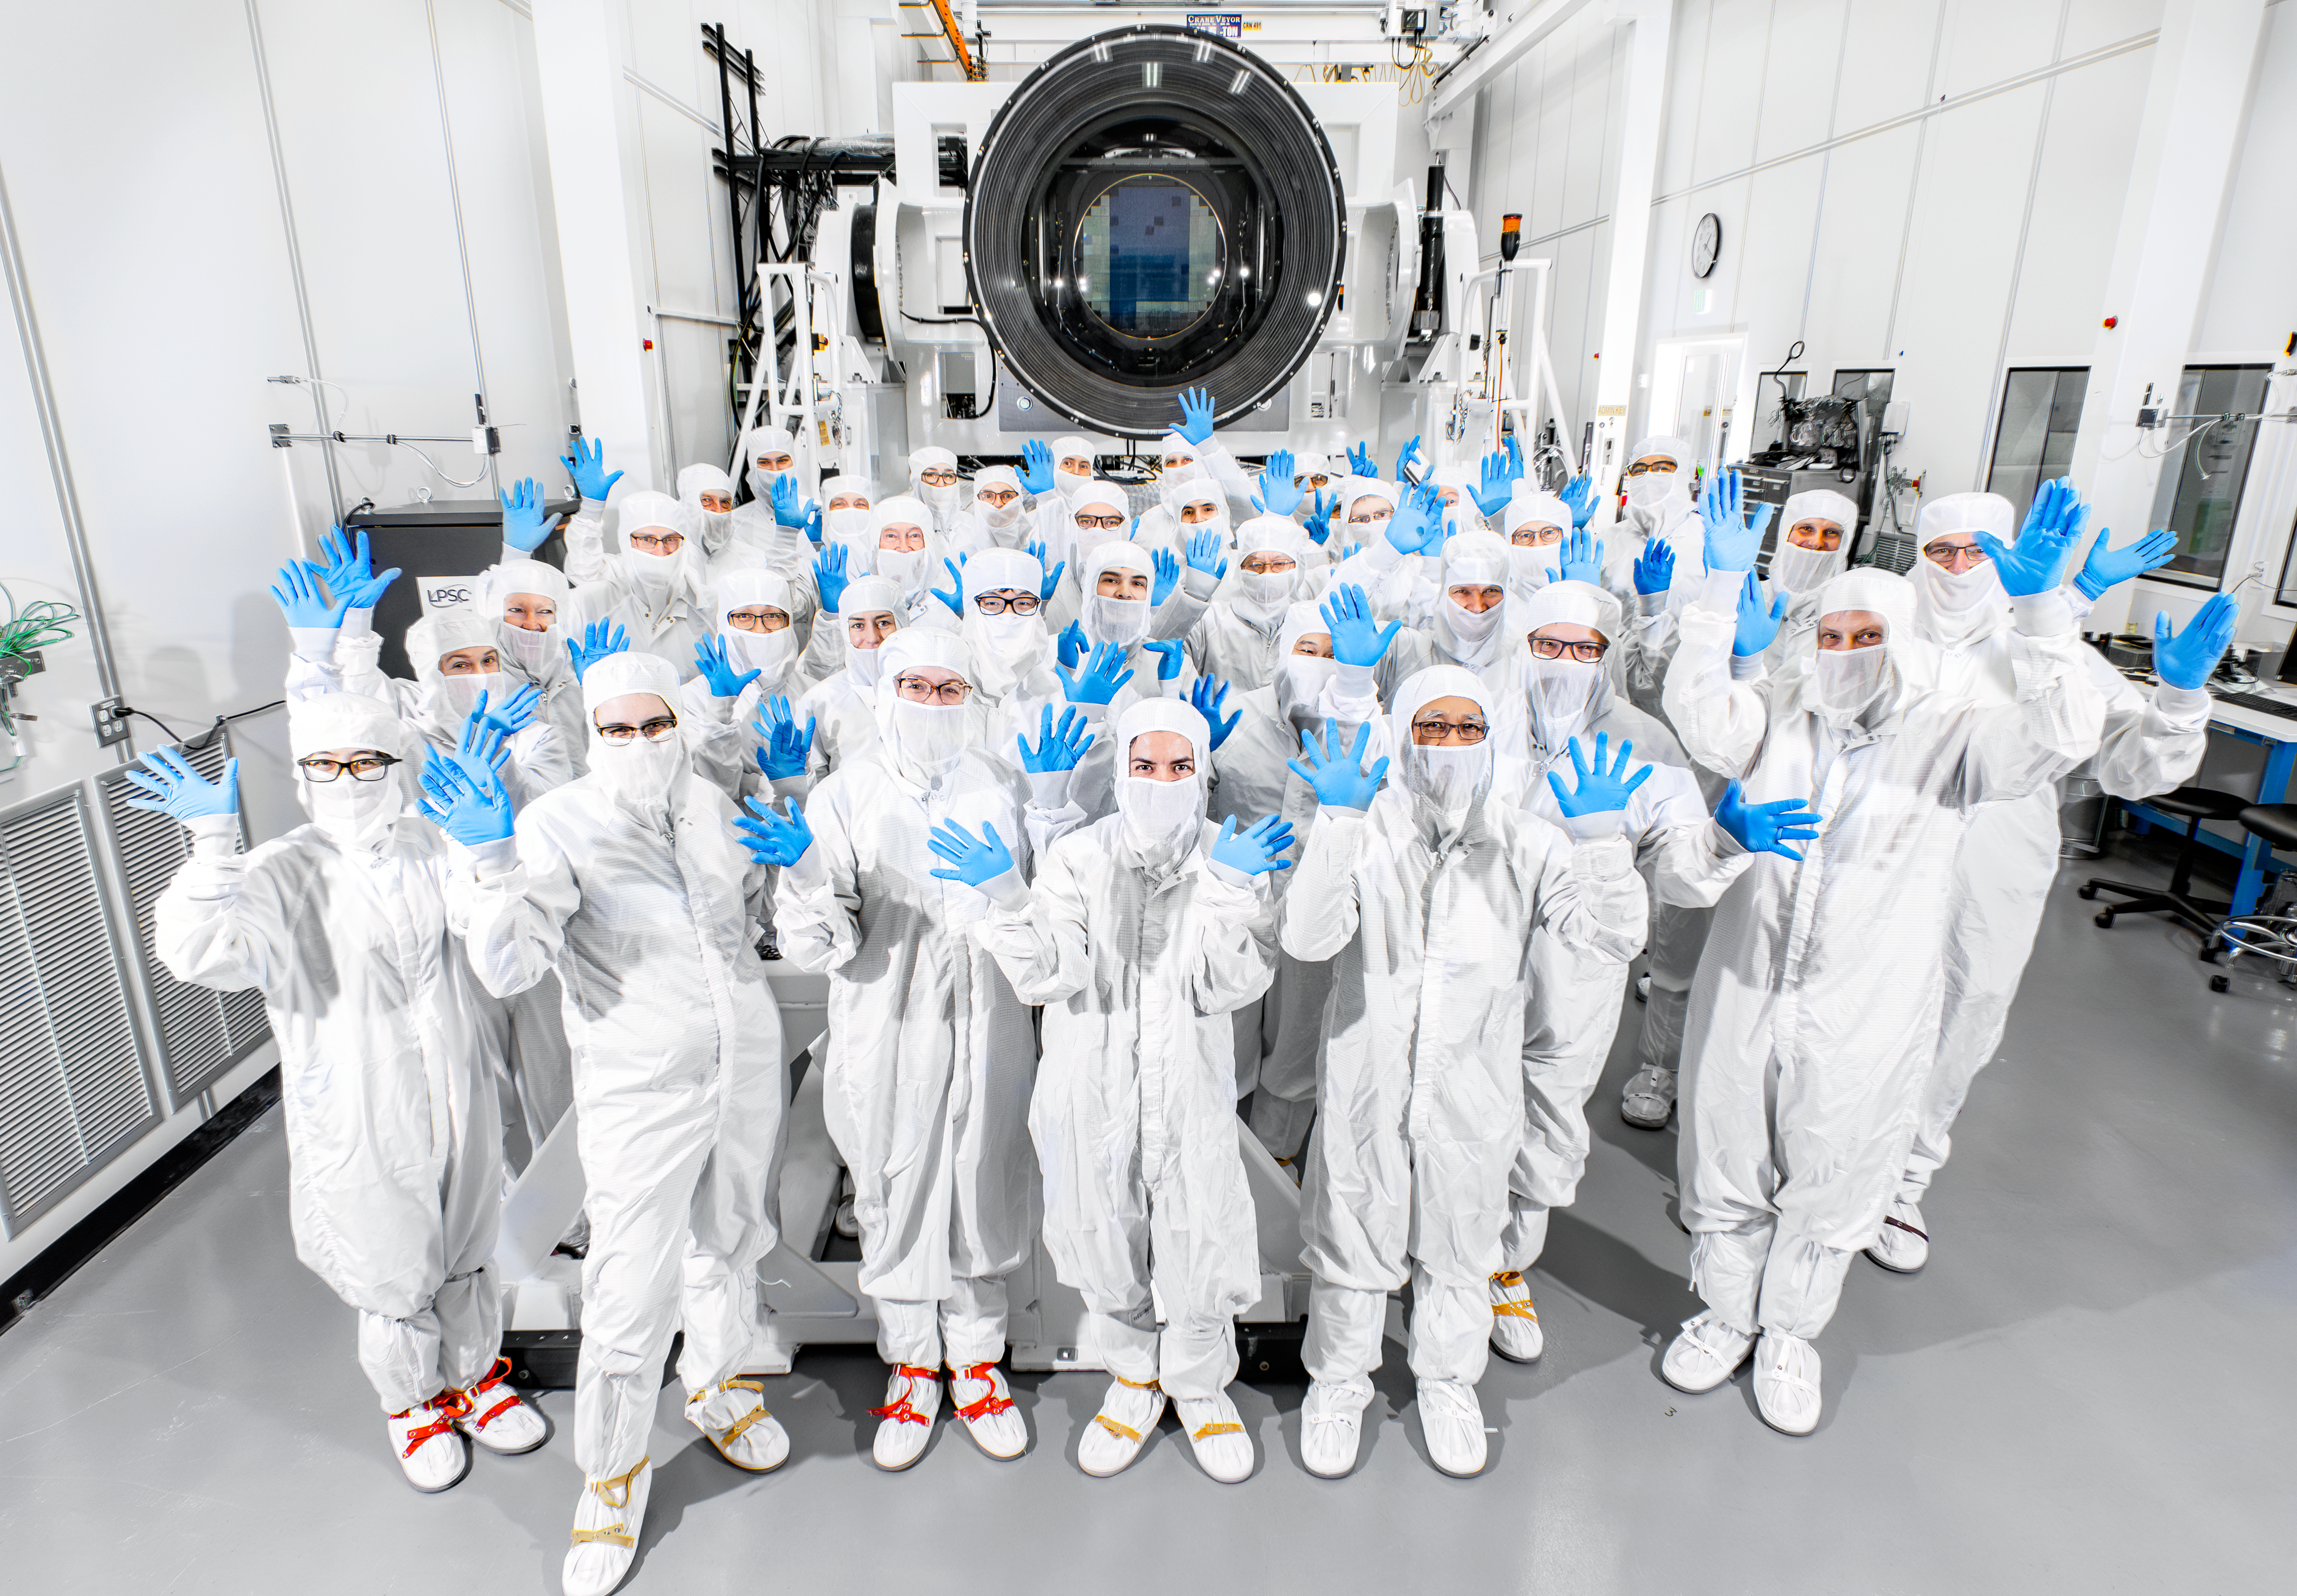

LSST Camera and the SLAC Camera Team

The NSF-DOE Vera C. Rubin Observatory LSST camera and SLAC camera team pose for a photo in the LSST clean room on 16 January 2024.

Credit: Jacqueline Ramseyer Orrell/SLAC National Accelerator Laboratory